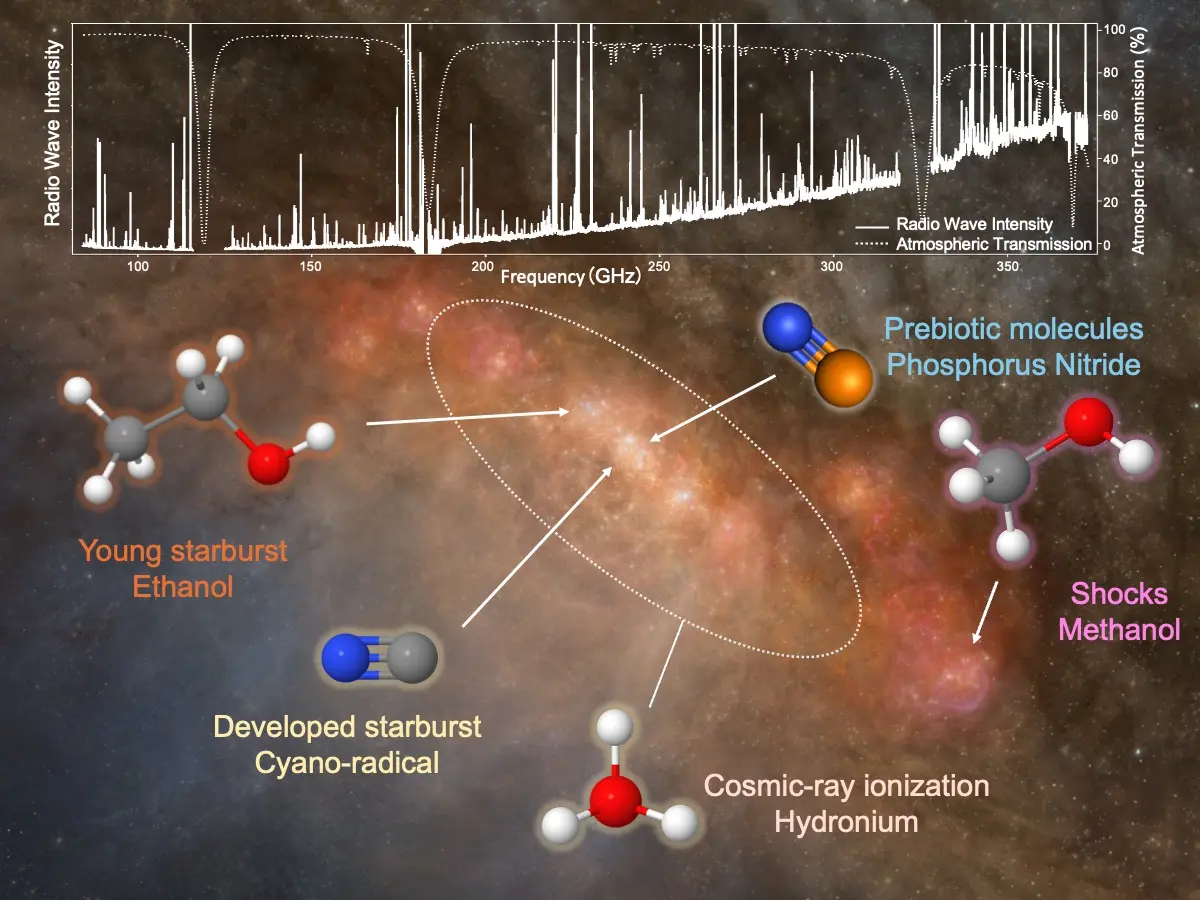

Schematic view of NGC 253

(Top) Spectra from the ALCHEMI survey. (Bottom) A schematic image of the center of the starburst galaxy, NGC 253, describing locations where various tracer molecular species are enhanced according to the ALCHEMI survey.

Credit: ALMA (ESO/NAOJ/NRAO), N. Harada et al